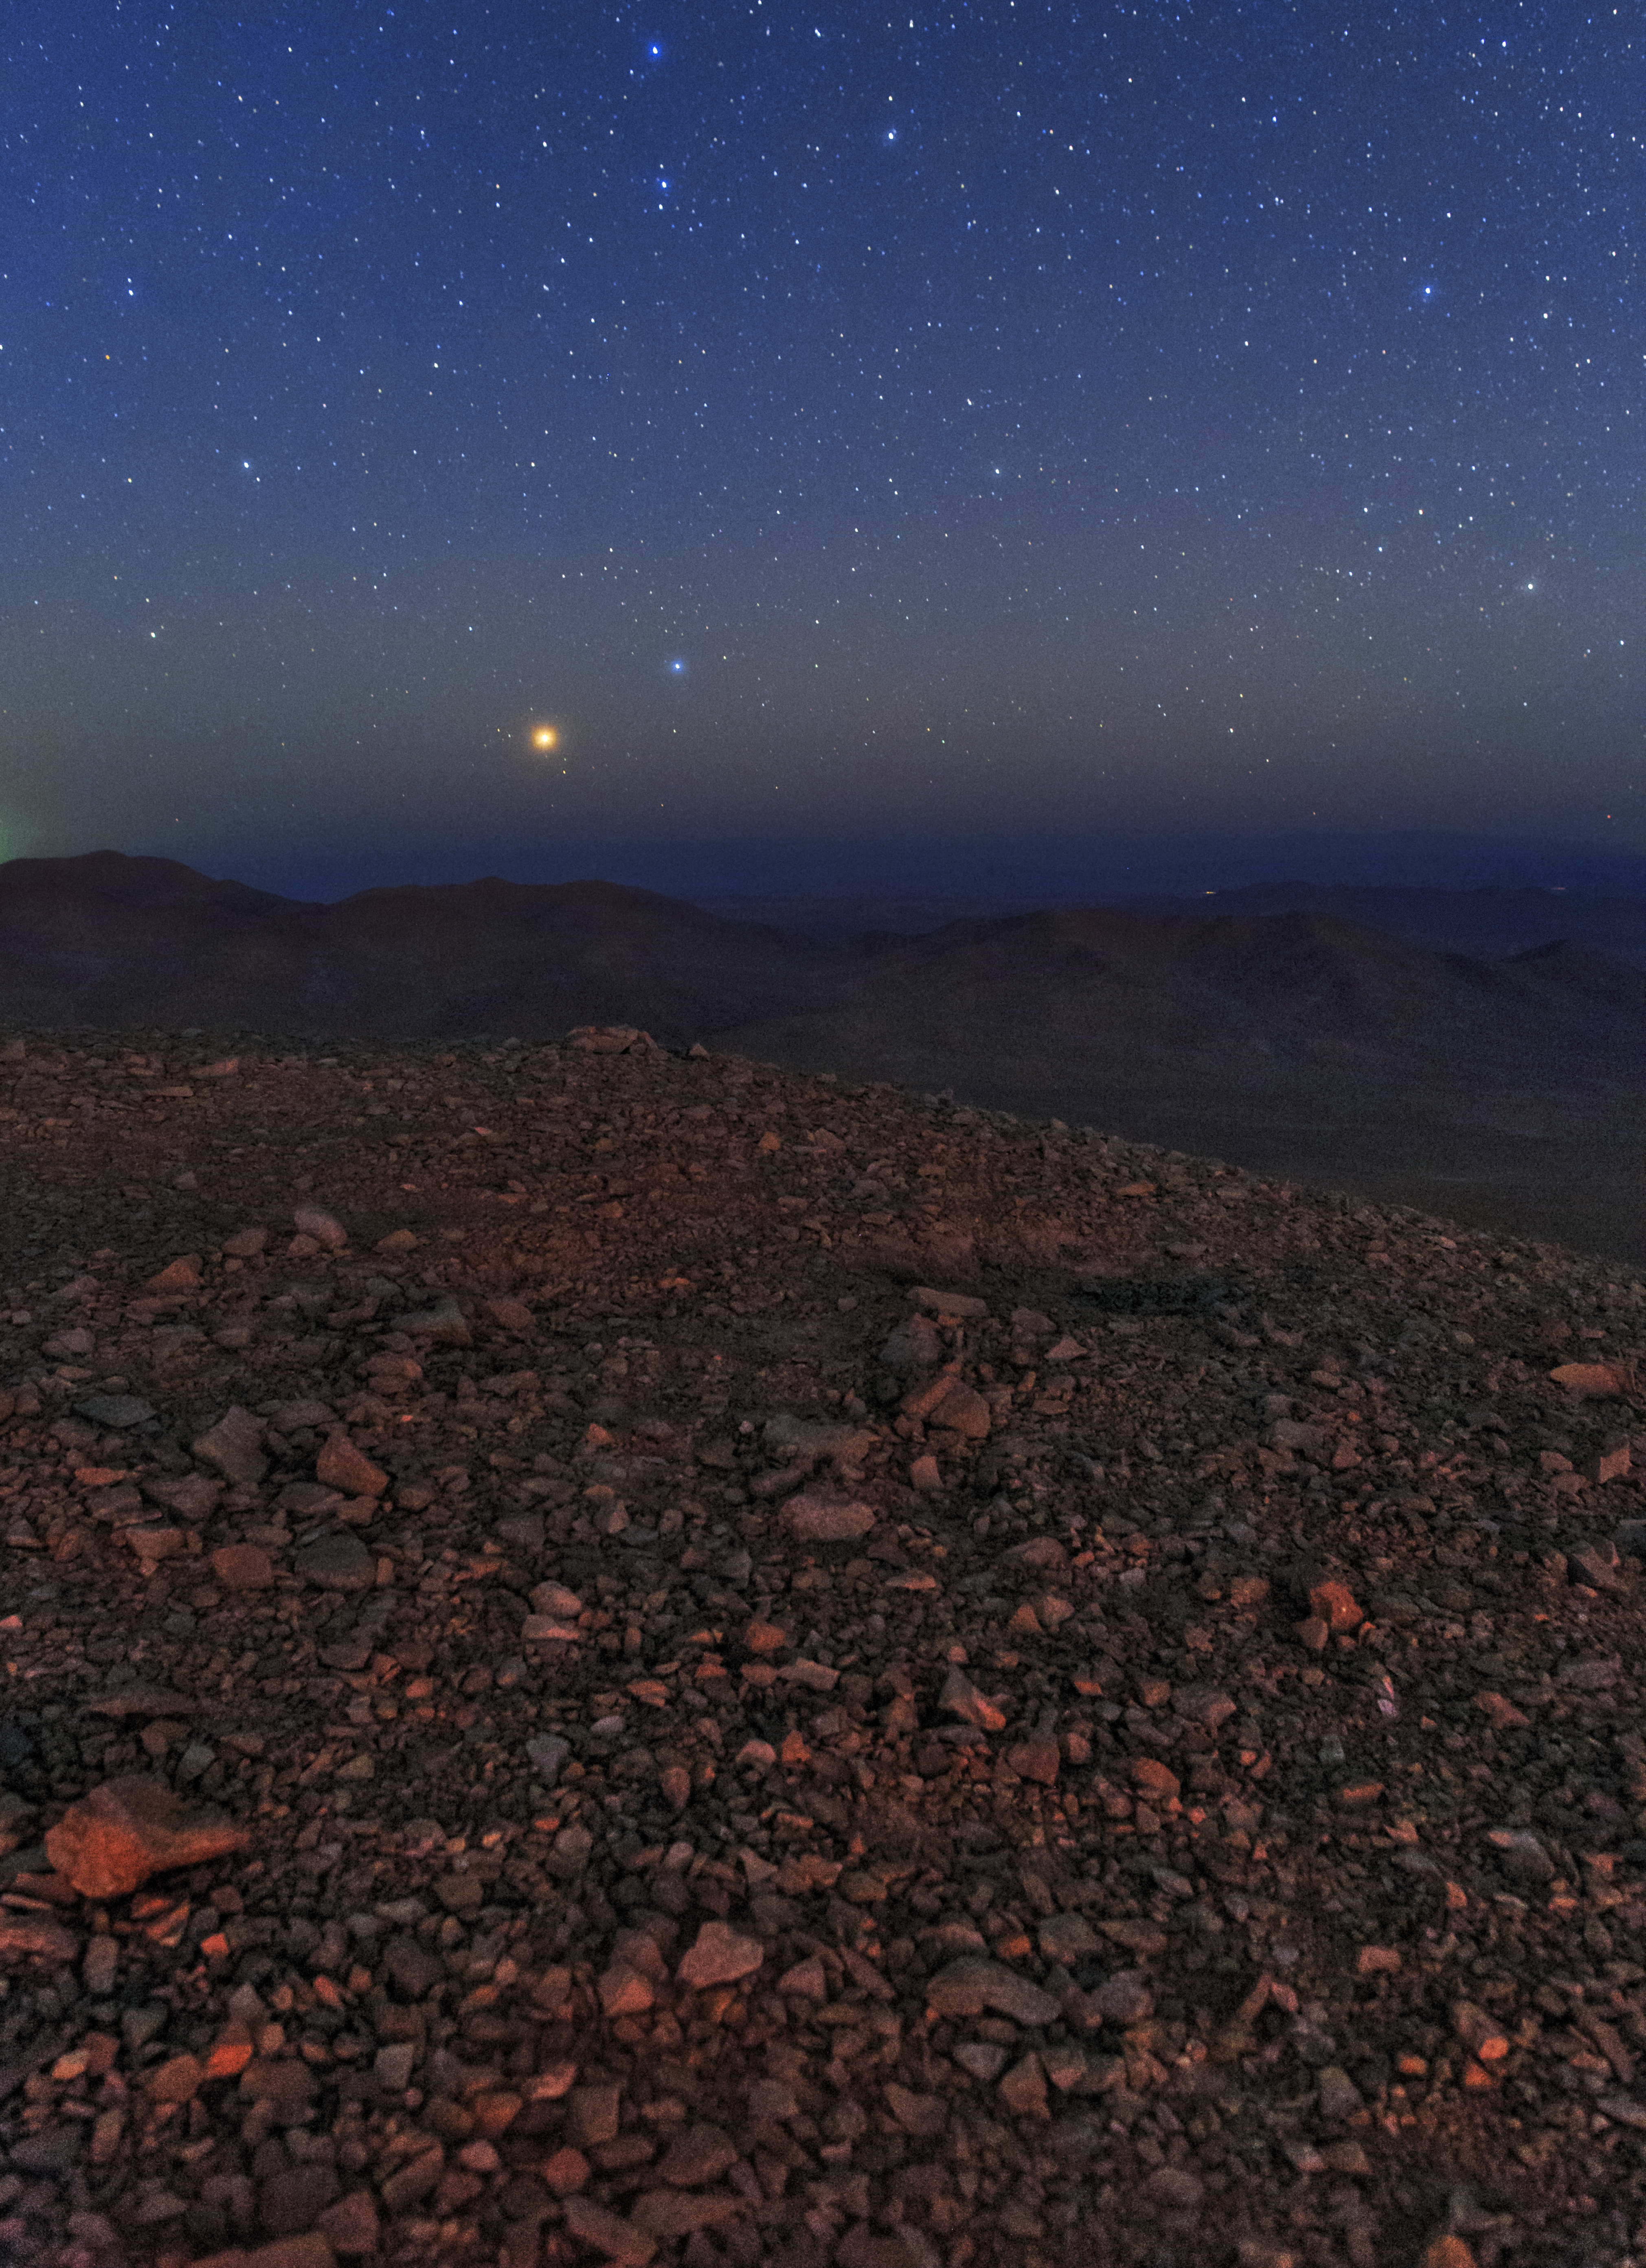

Clear blue Atacama view

The Atacama Desert is one of the driest places in the world, making it ideal for astronomers who seek the most crystal-clear conditions in the night sky. As dusk falls, our ESO Ultra HD Expedition team get ready for another night of imaging.

Credit: ESO/B. Tafreshi (twanight.org)